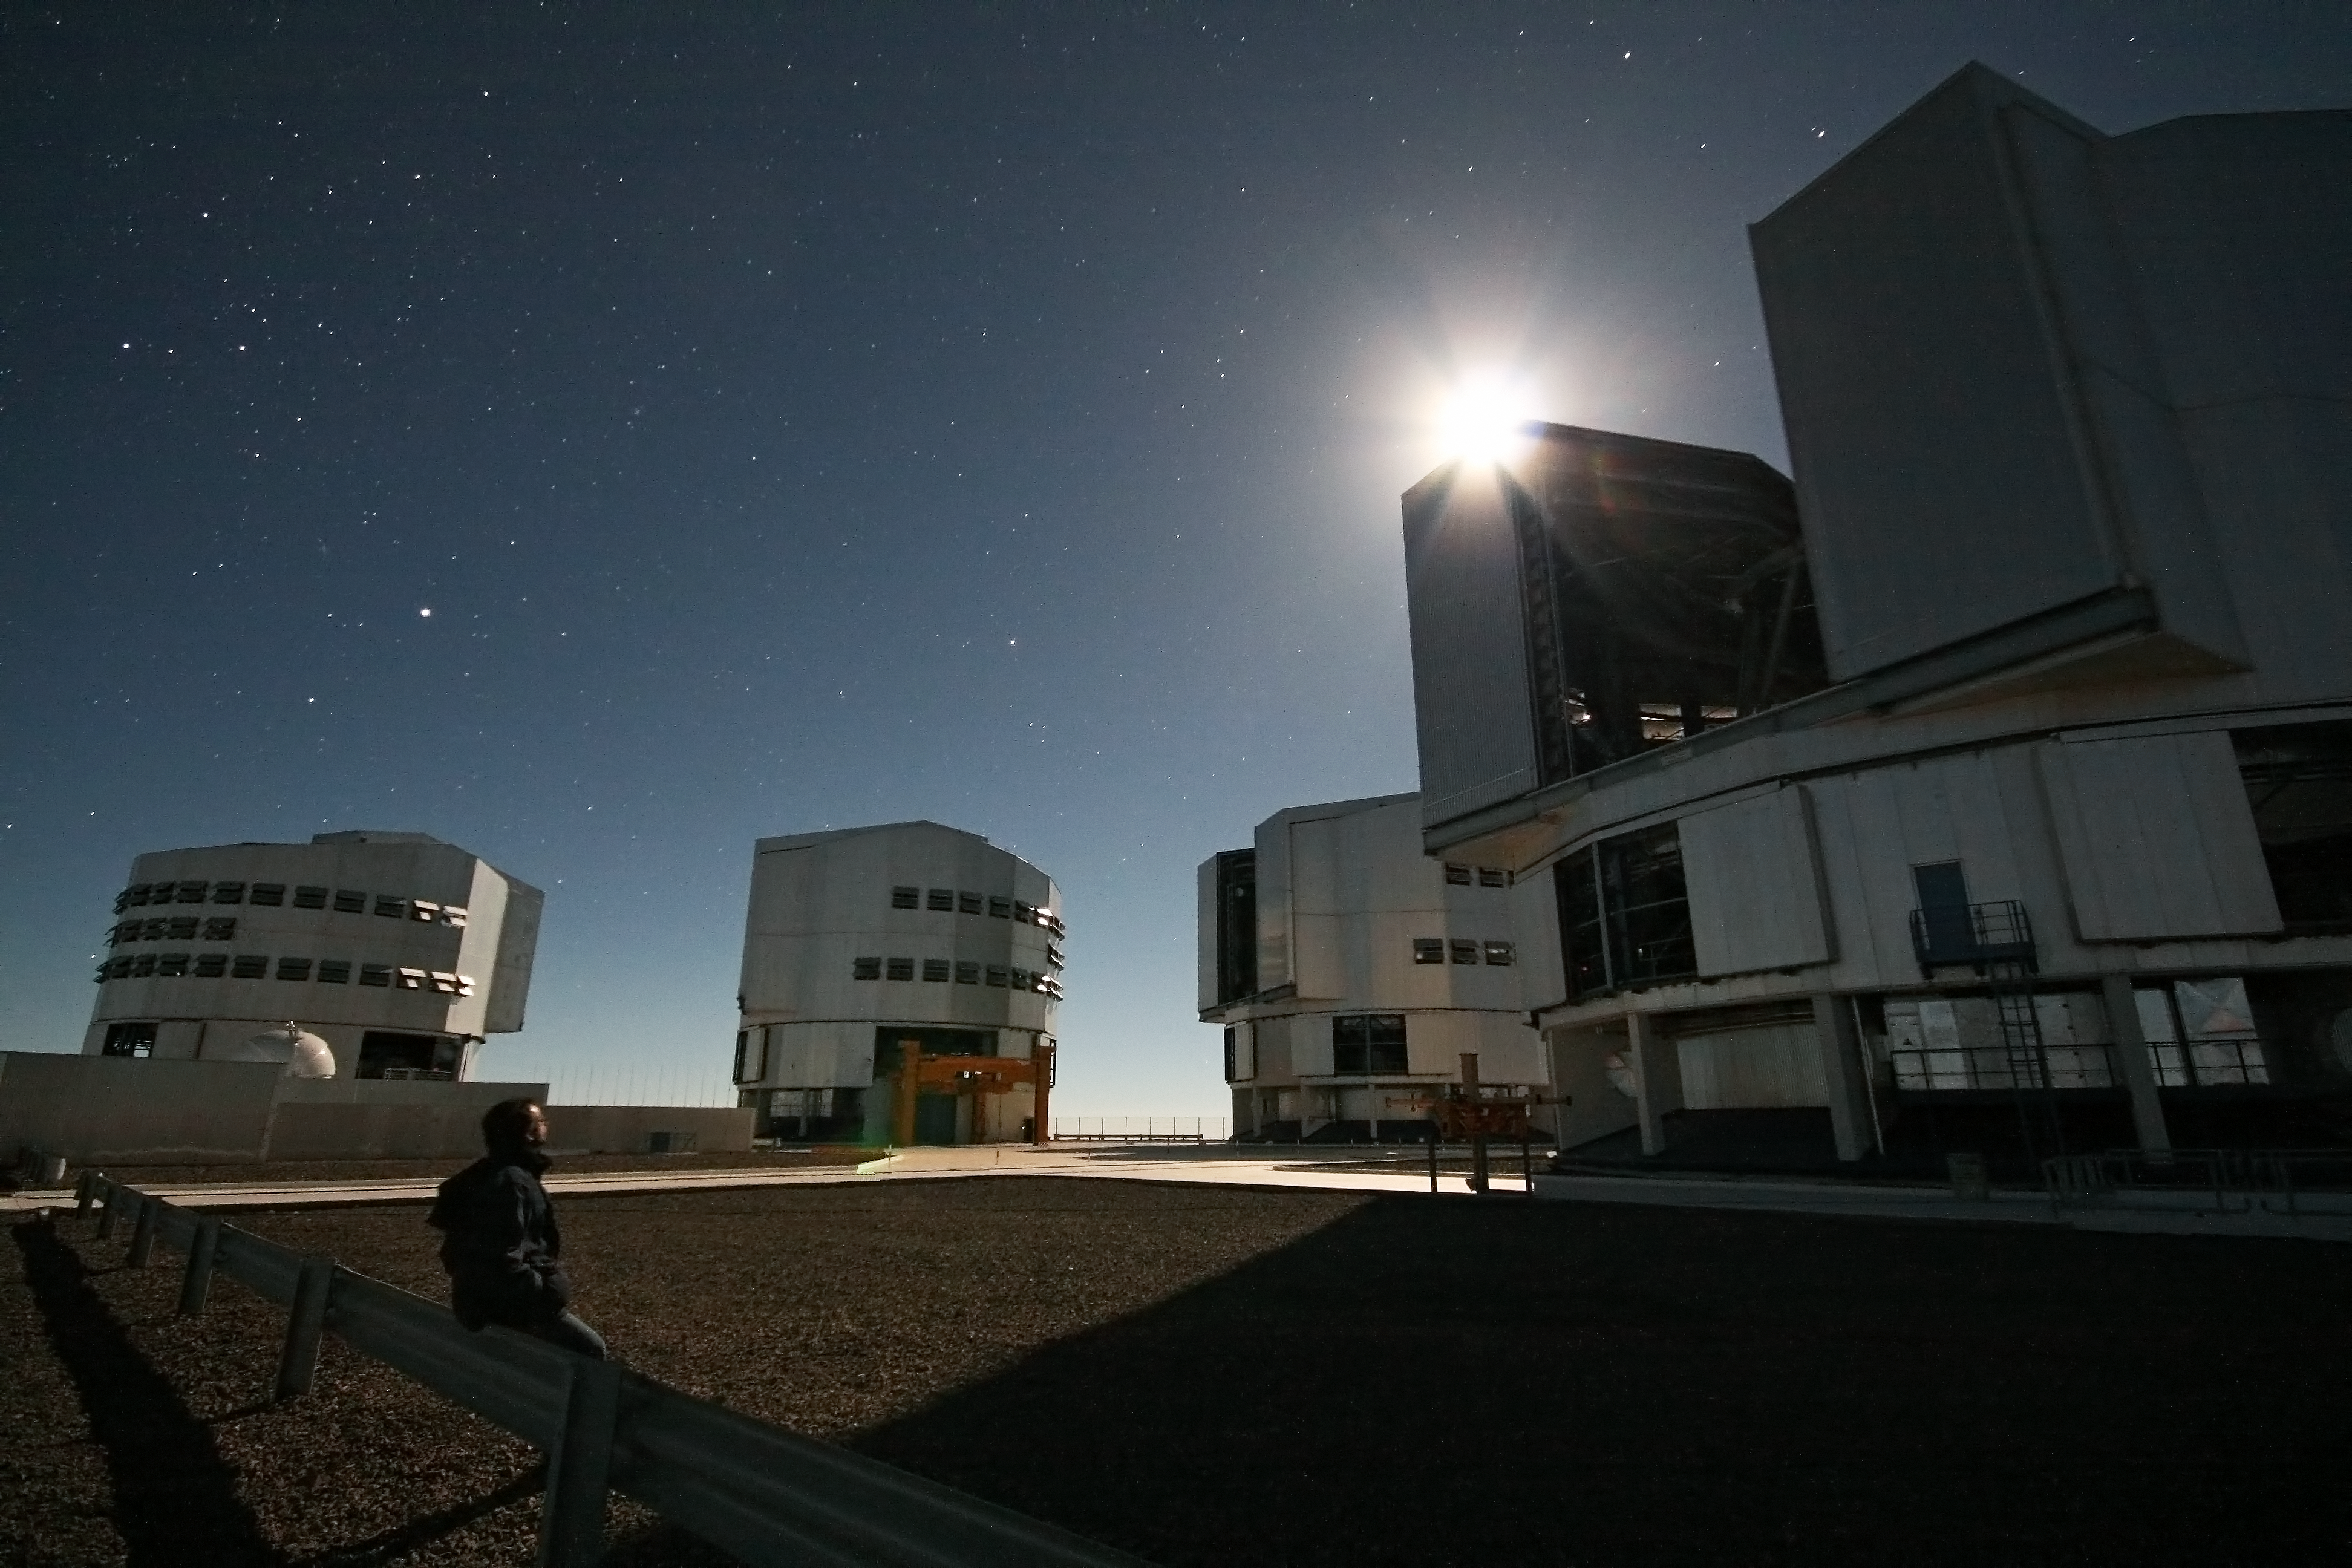

By the light of the Moon

ESO Photo Ambassador Gianluca Lombardi used a remote shutter release and a 30-second exposure to take this night-time shot of himself sitting on a railing on the observing platform of the ESO Very Large Telescope (VLT). The VLT is on Cerro Paranal, at an altitude of 2600 metres in Chile’s Atacama Desert, one of the driest regions on Earth. The viewing conditions at Paranal are so superb that on a clear moonless night it is possible to see shadows cast by the light of the Milky Way alone.

In this photograph, however, the Moon is up, appearing as a bright light due to the long exposure. It is about to dip behind the VLT’s Unit Telescope 4 (UT4), named Yepun, and the shadows thrown by the moonlight are lengthening across the 200-metre width of the observing platform. The other three UTs stand in the background. From left to right they are known as Antu (UT1), Kueyen (UT2), and Melipal (UT3) in the indigenous Mapuche language. One of the four 1.8-metre Auxiliary Telescopes, distinguishable by its round enclosure, is visible in front of Antu, on the left.

Credit: ESO/G. Lombardi (glphoto.it)